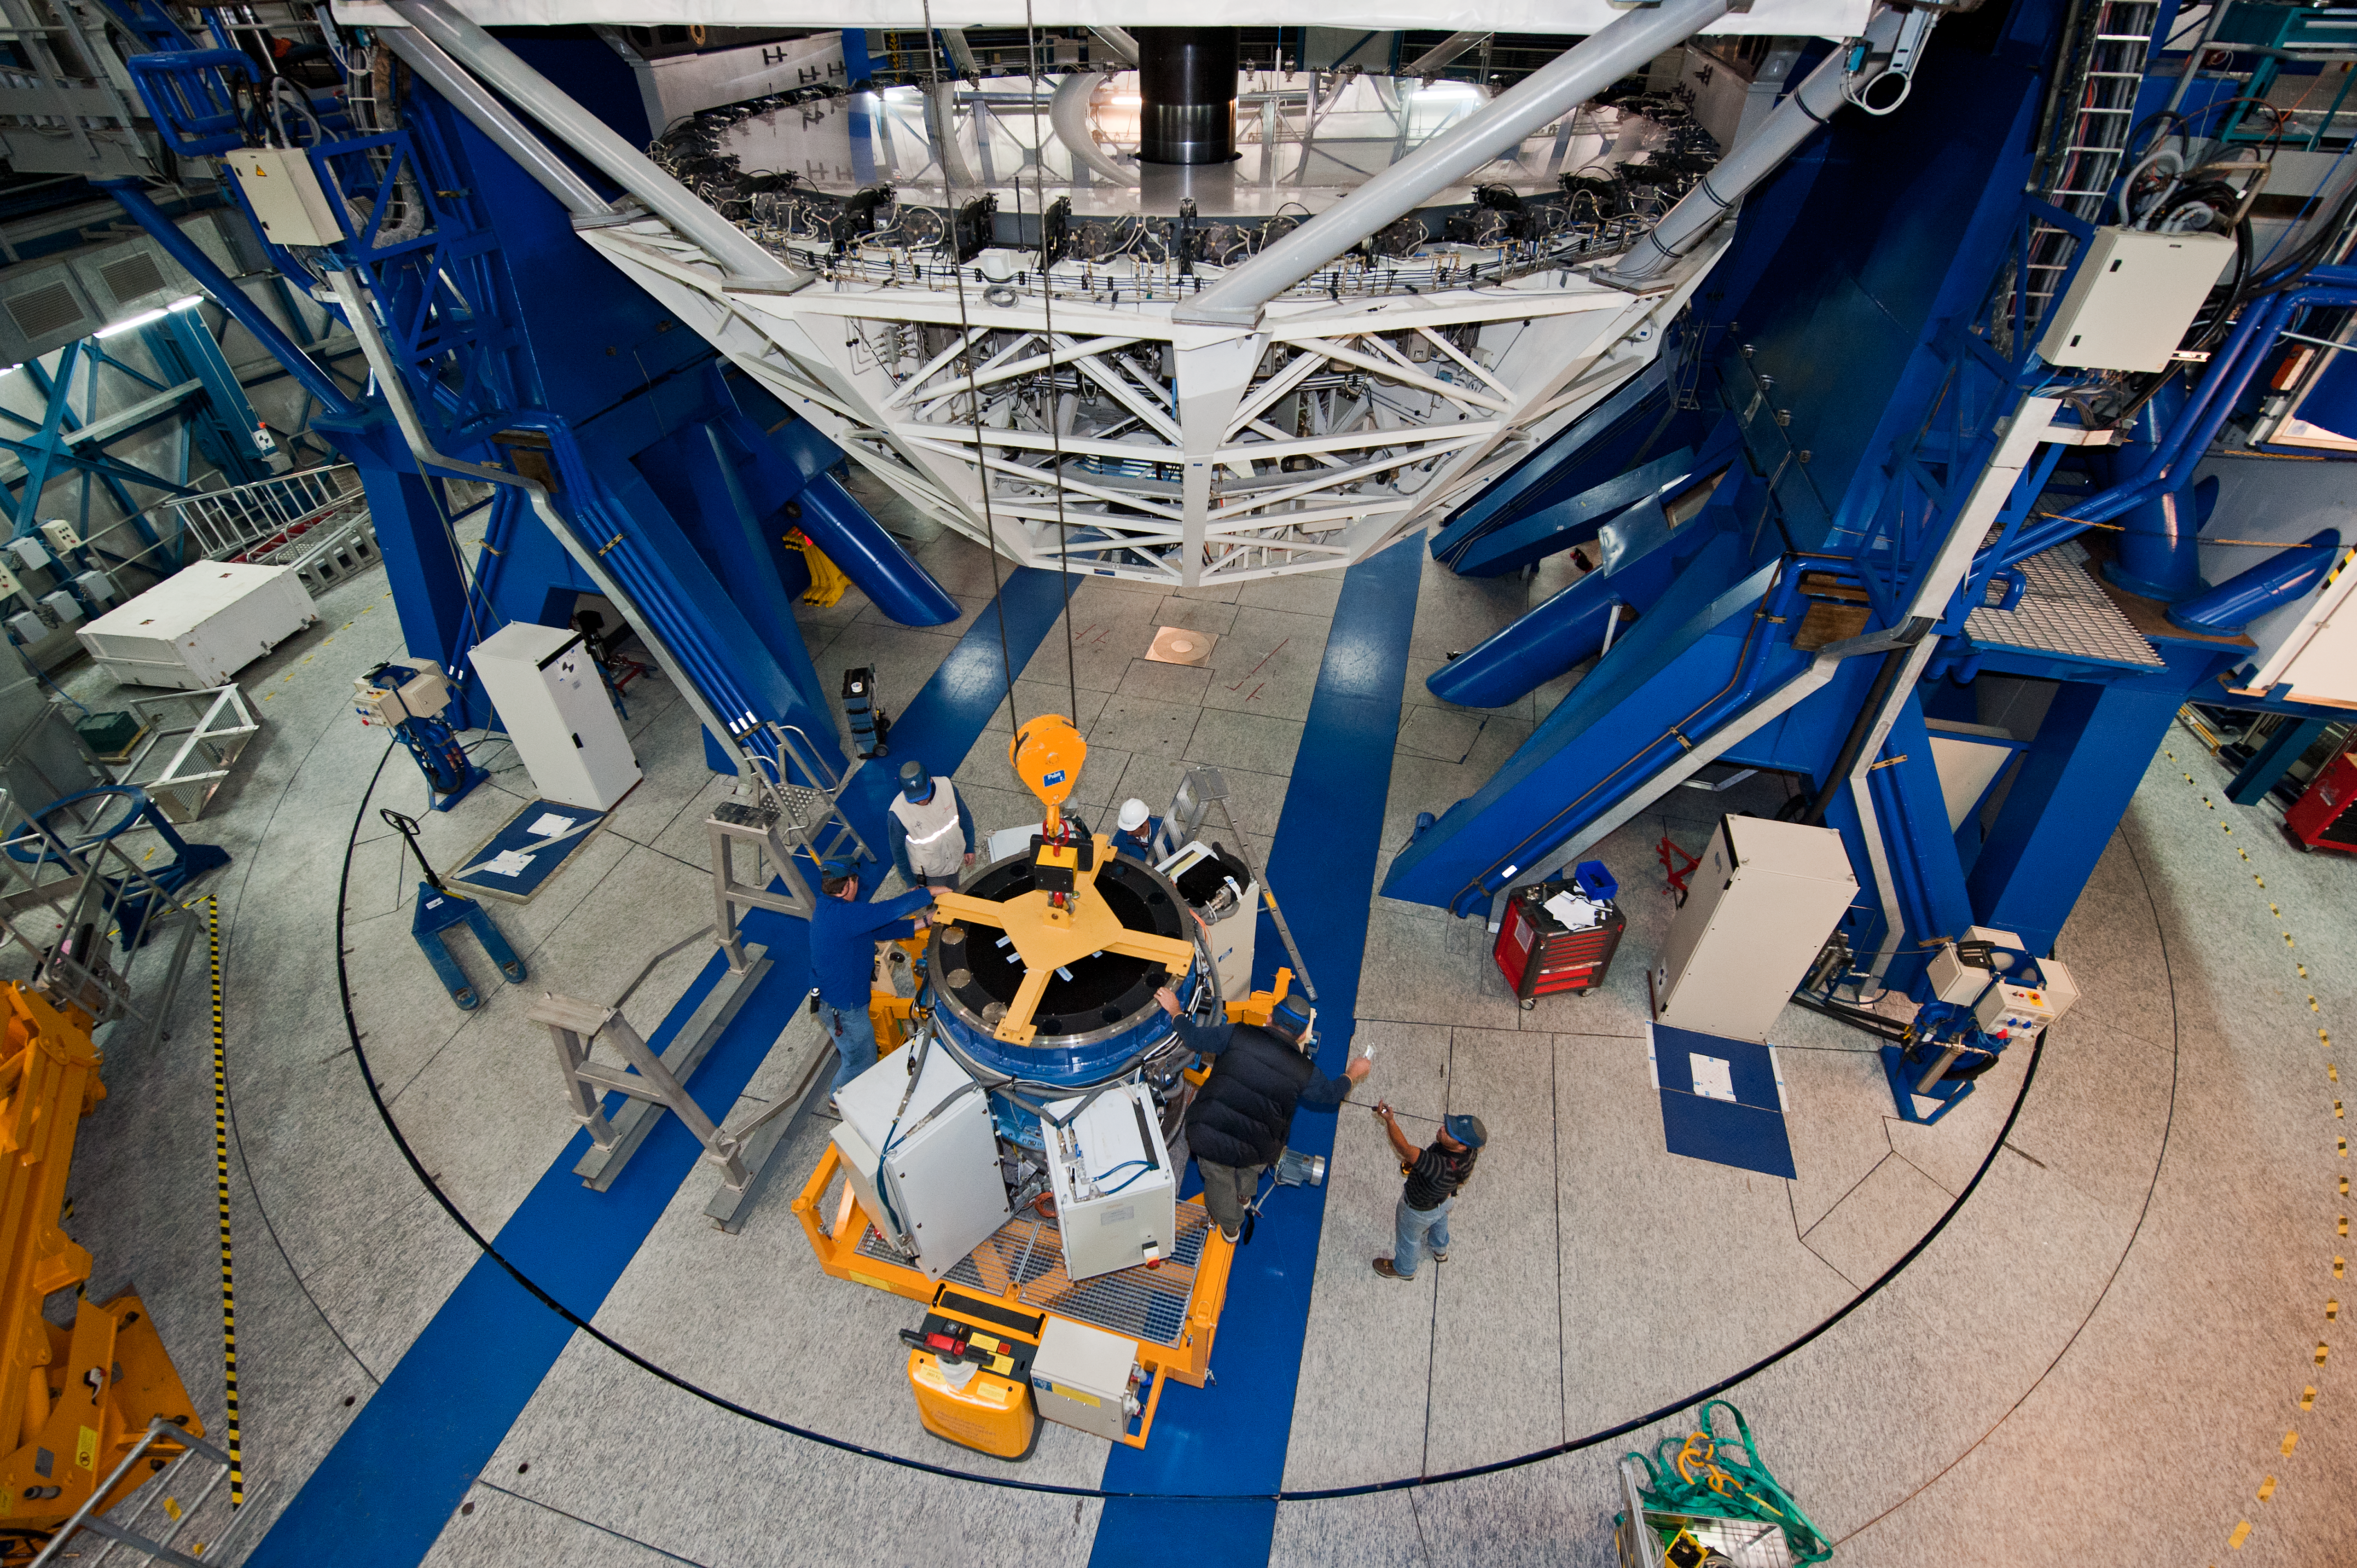

SINFONI instrument

VLT/SINFONI (Spectrograph for INtegral Field Observations in the Near Infrared) instrument being removed from UT4 by crane (as part of recoating process).

Credit: ESO/Max Alexander